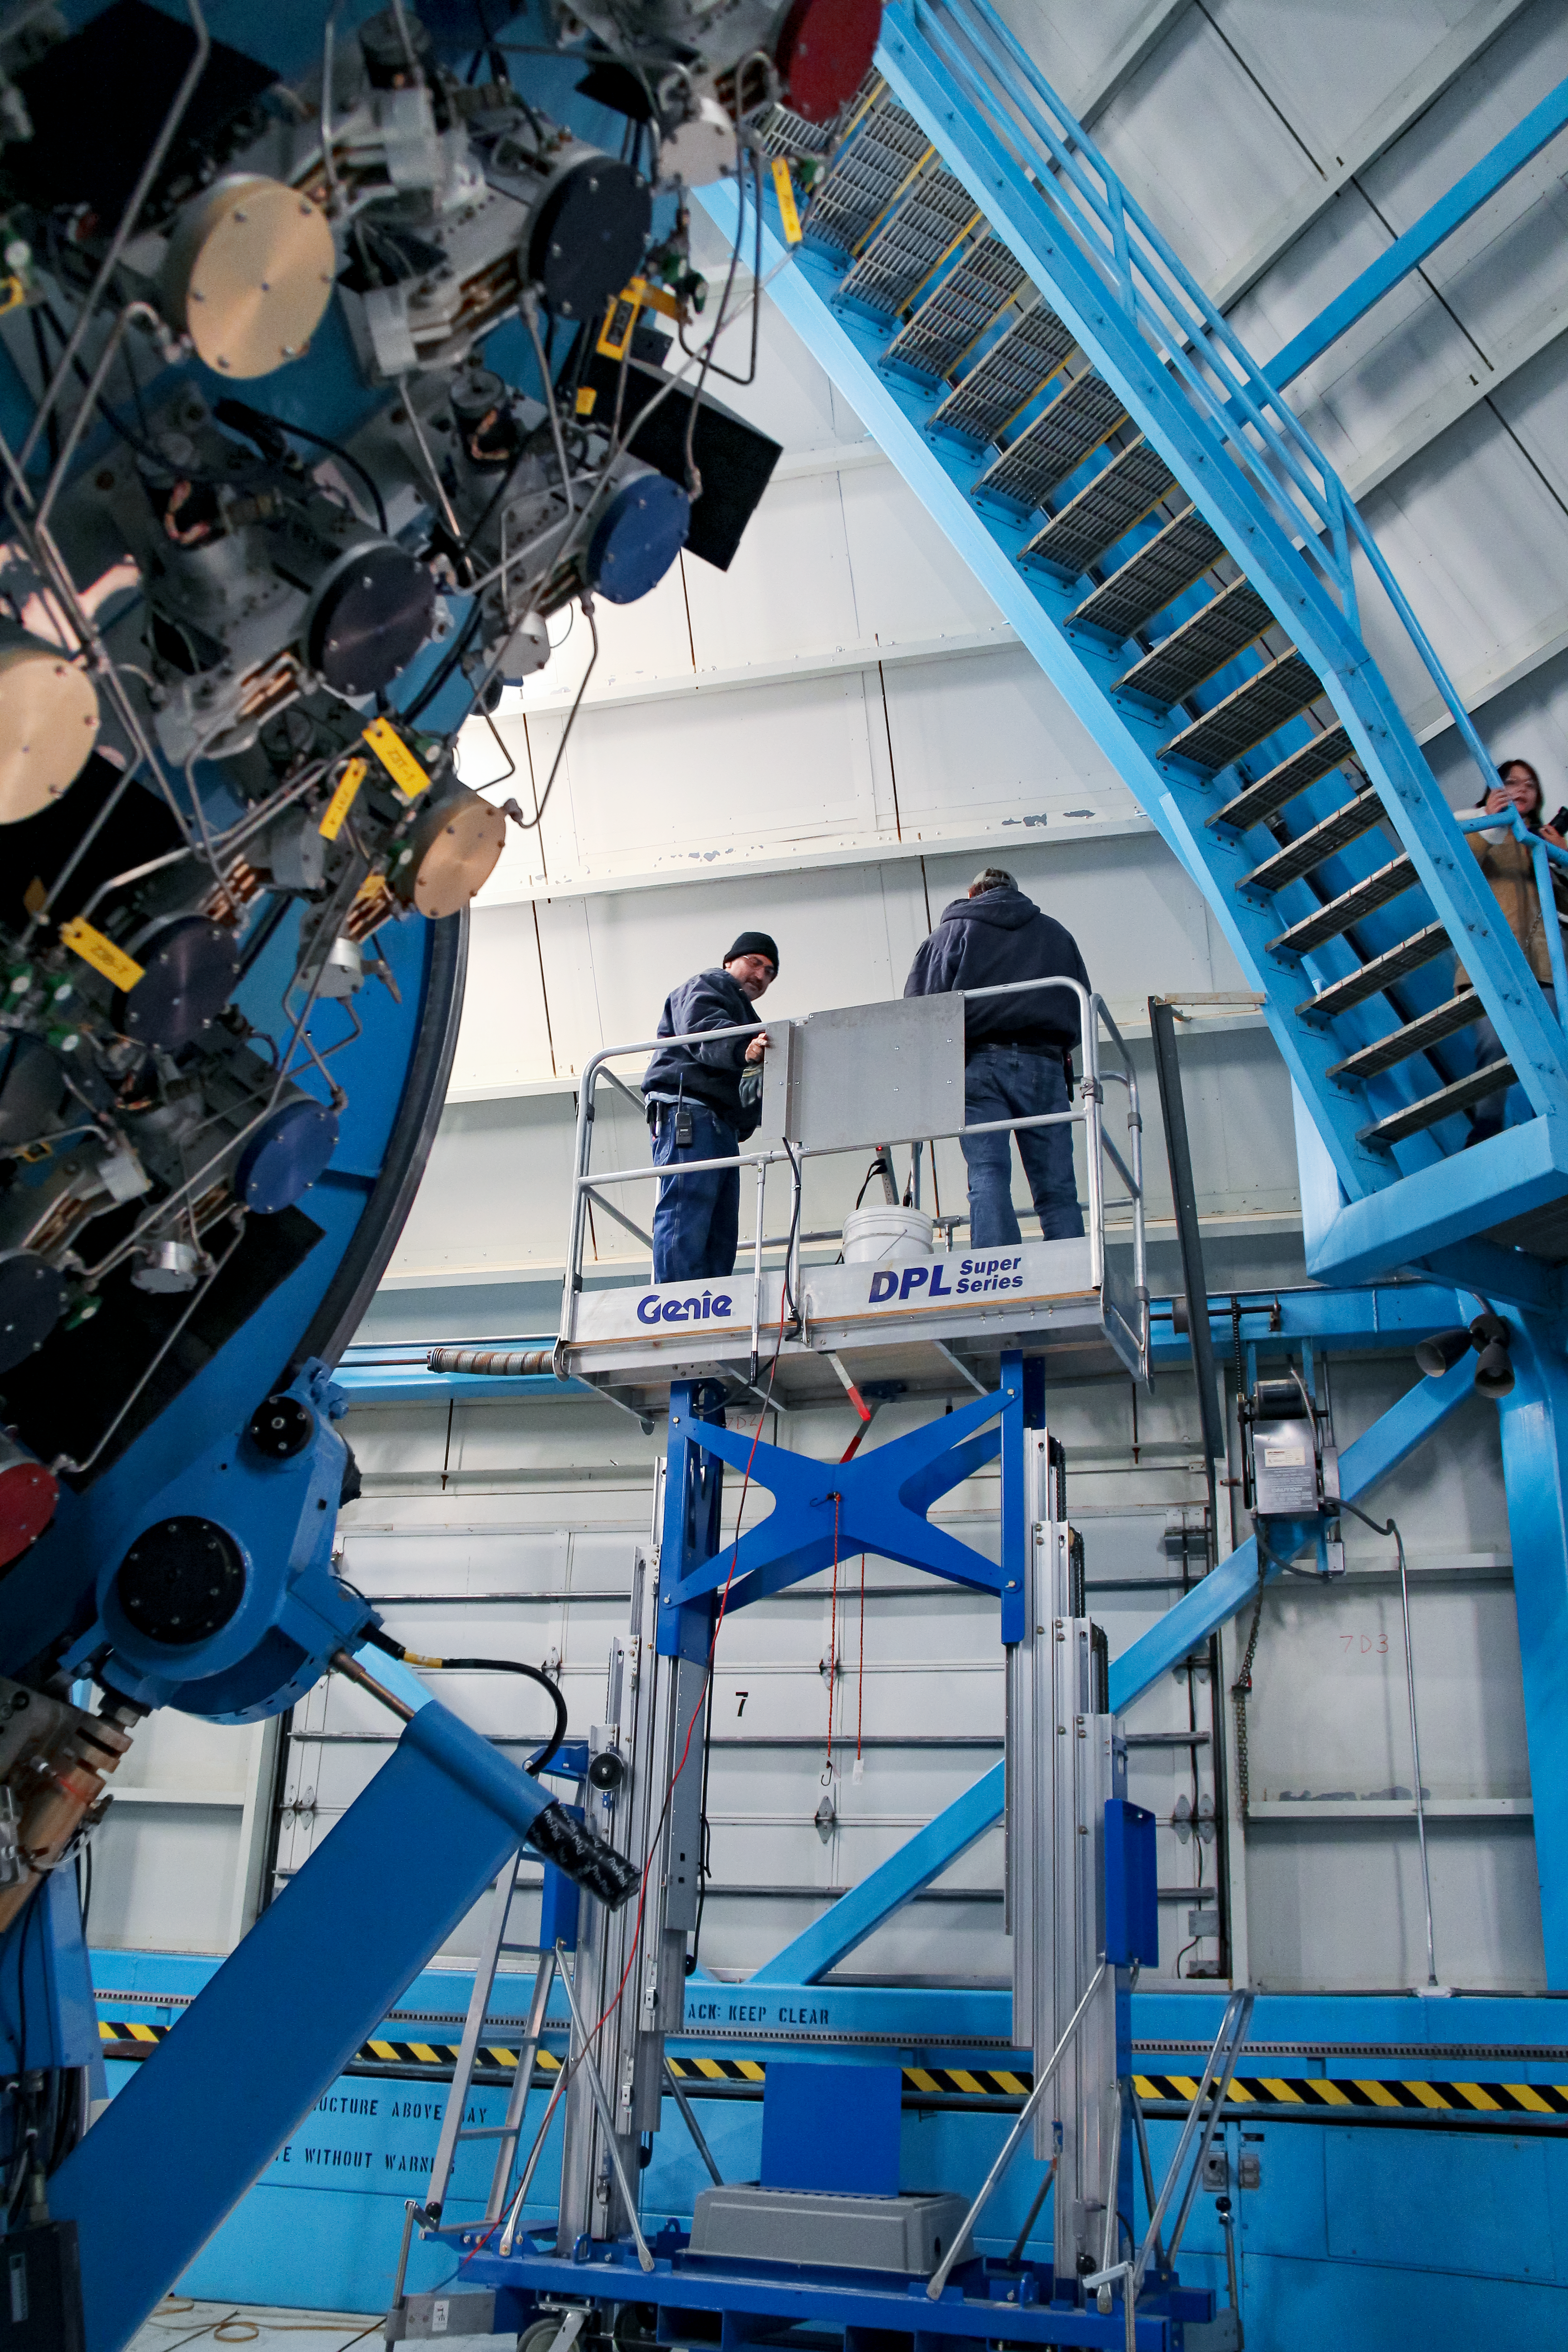

Working inside WIYN 3.5-meter Telescope

Working inside WIYN 3.5-meter Telescope.

Credit: KPNO/NOIRLab/NSF/AURA/P. Marenfeld